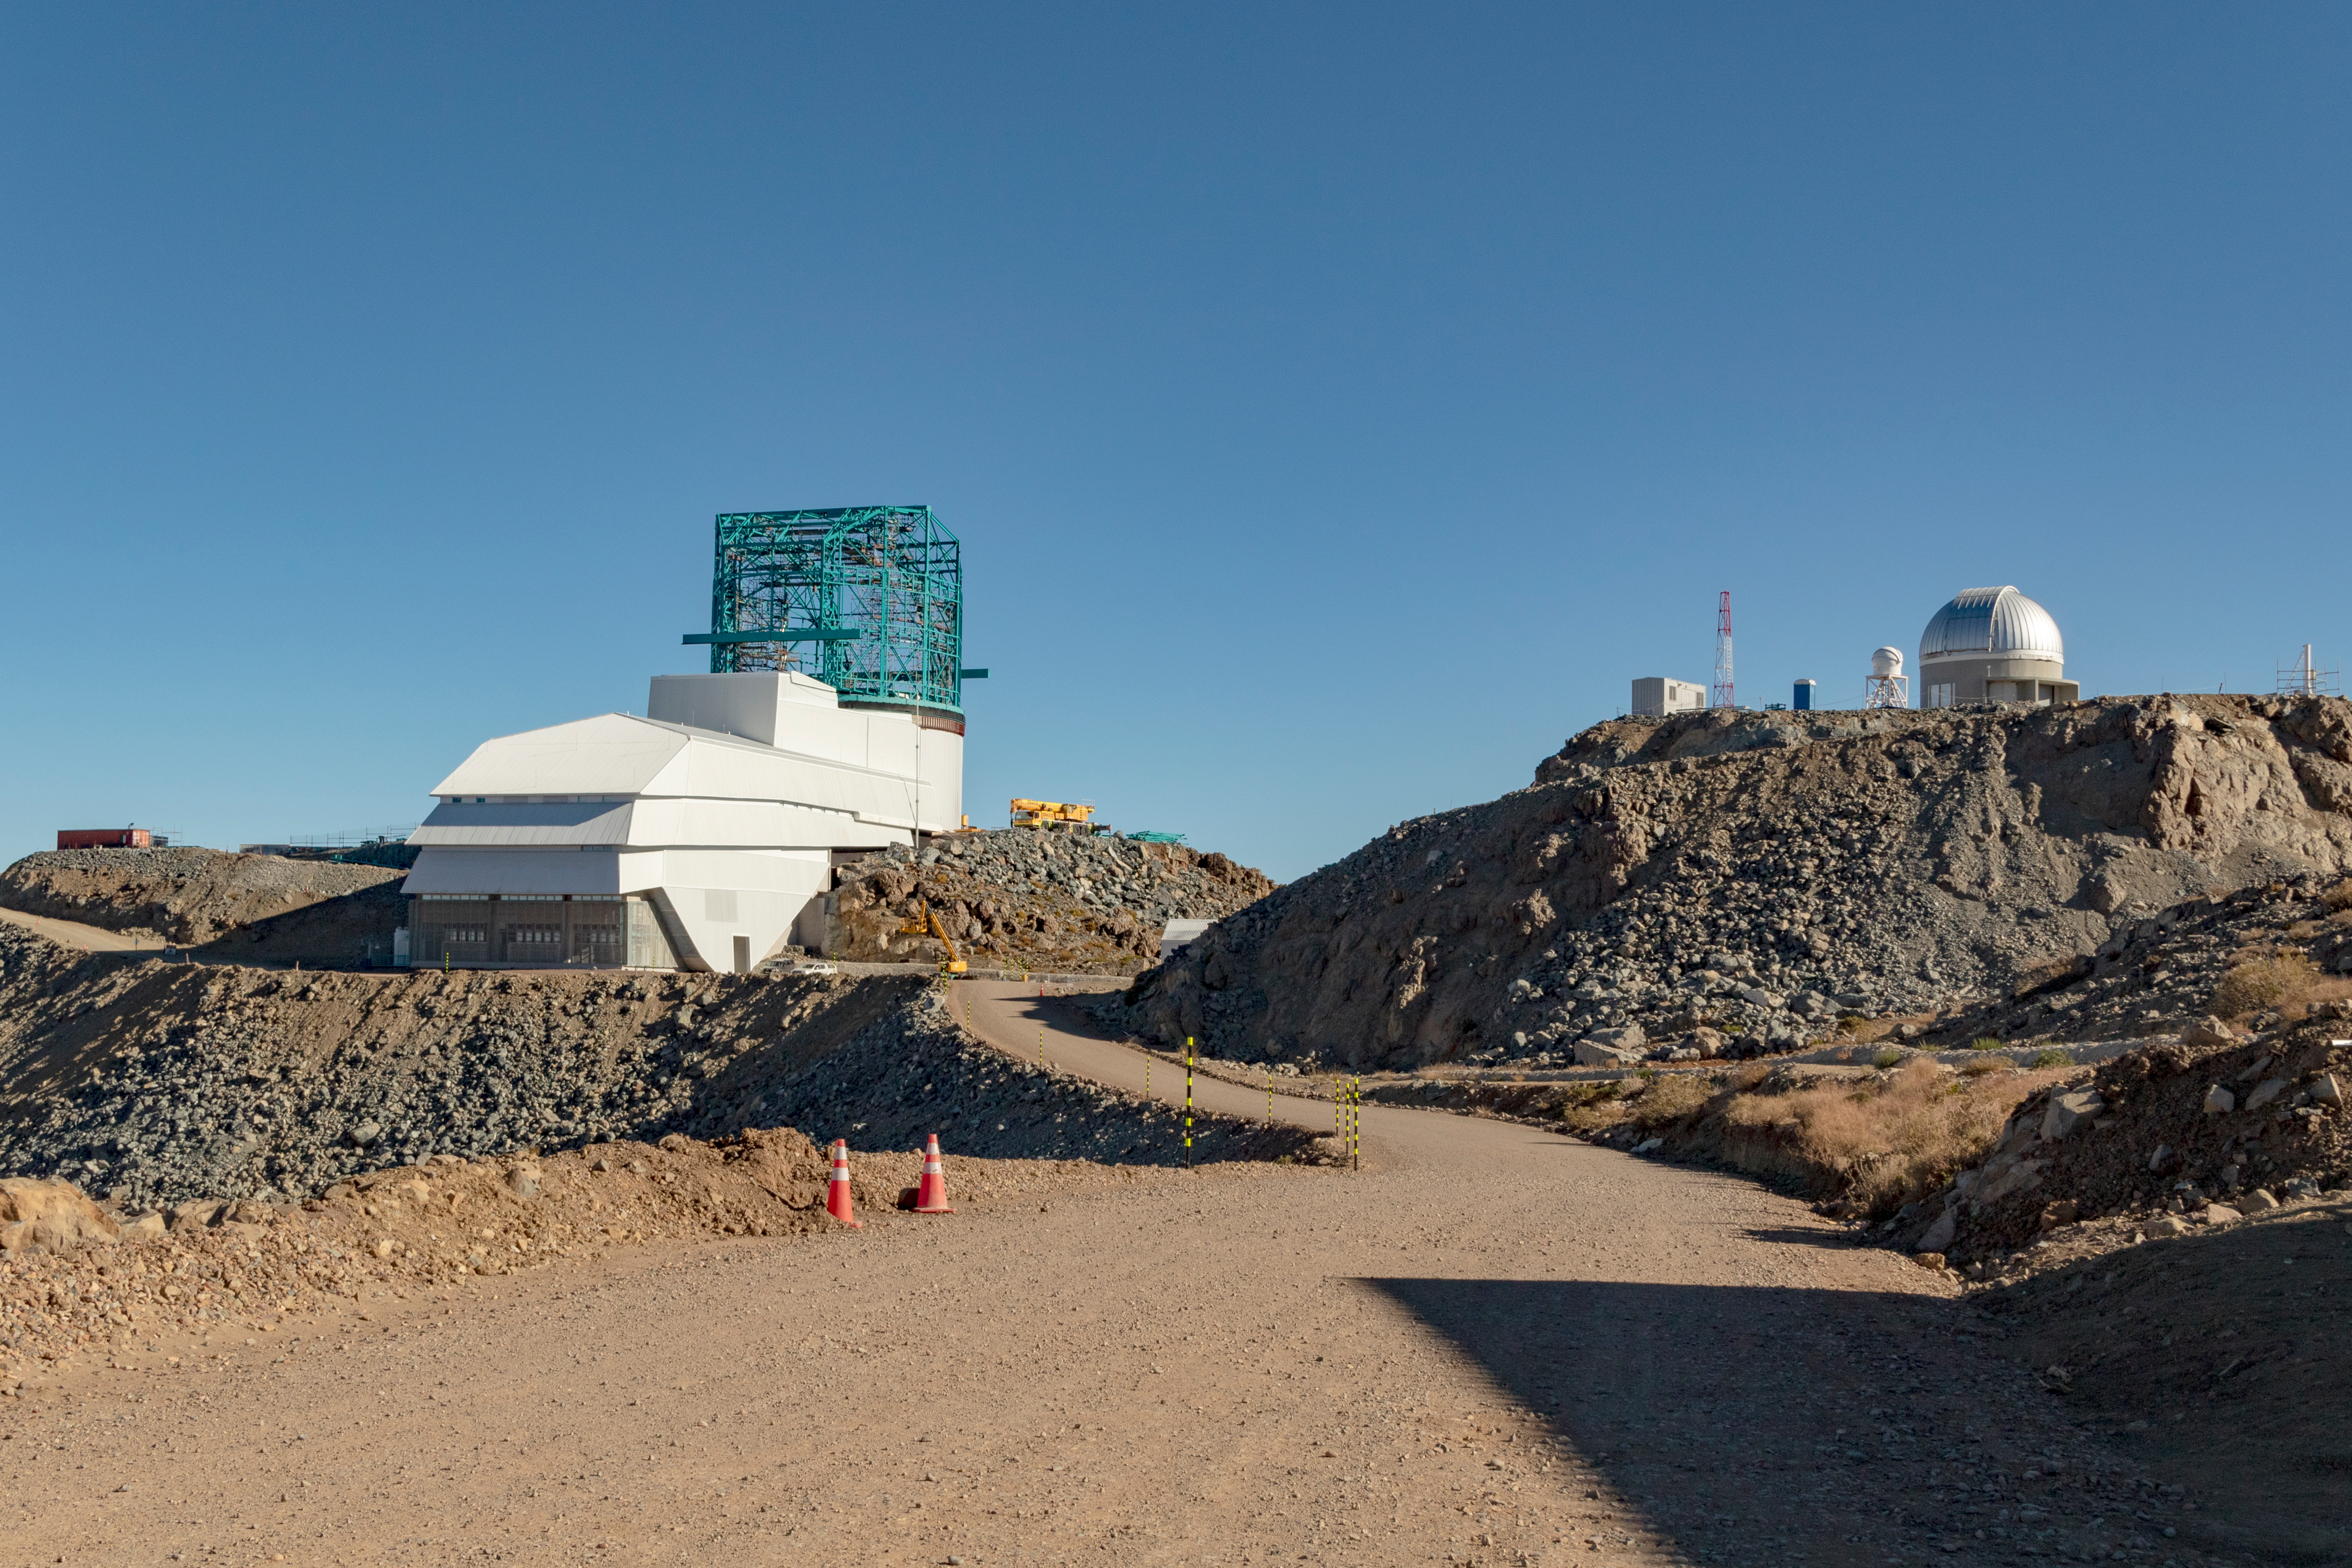

M1M3 Transported to the Summit

The LSST Primary/Tertiary Mirror (M1M3) arrived in the port of Coquimbo on May 7, and was transported to the LSST summit facility building over the next several days. It arrived on the summit on May 11, 2019.

Credit: Rubin Observatory/NSF/AURA